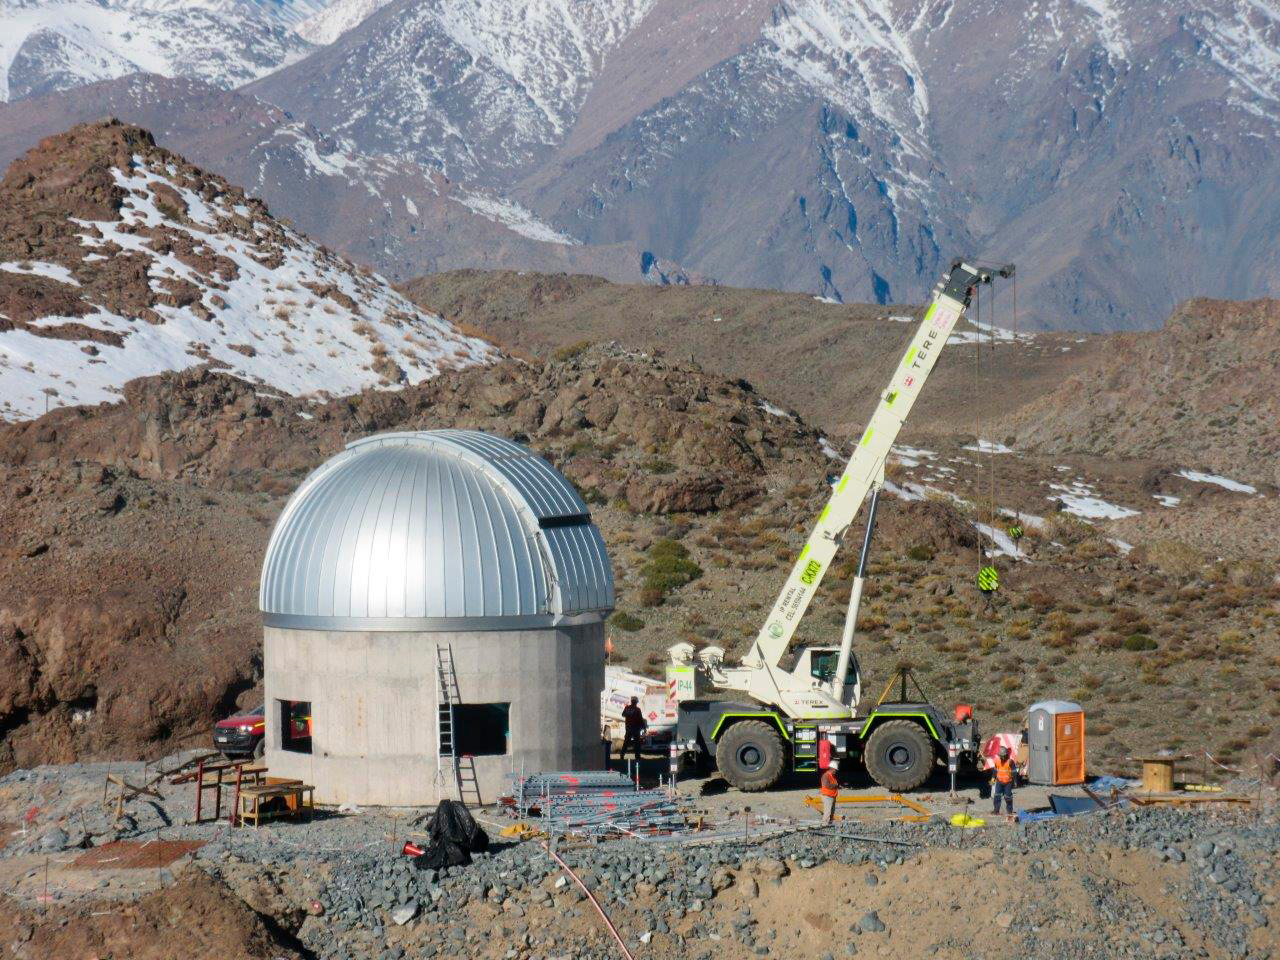

Ash Dome Installation

The Ash Dome was safely lifted and installed on the Auxiliary Telescope this week.

Credit: Rubin Observatory/NSF/AURA